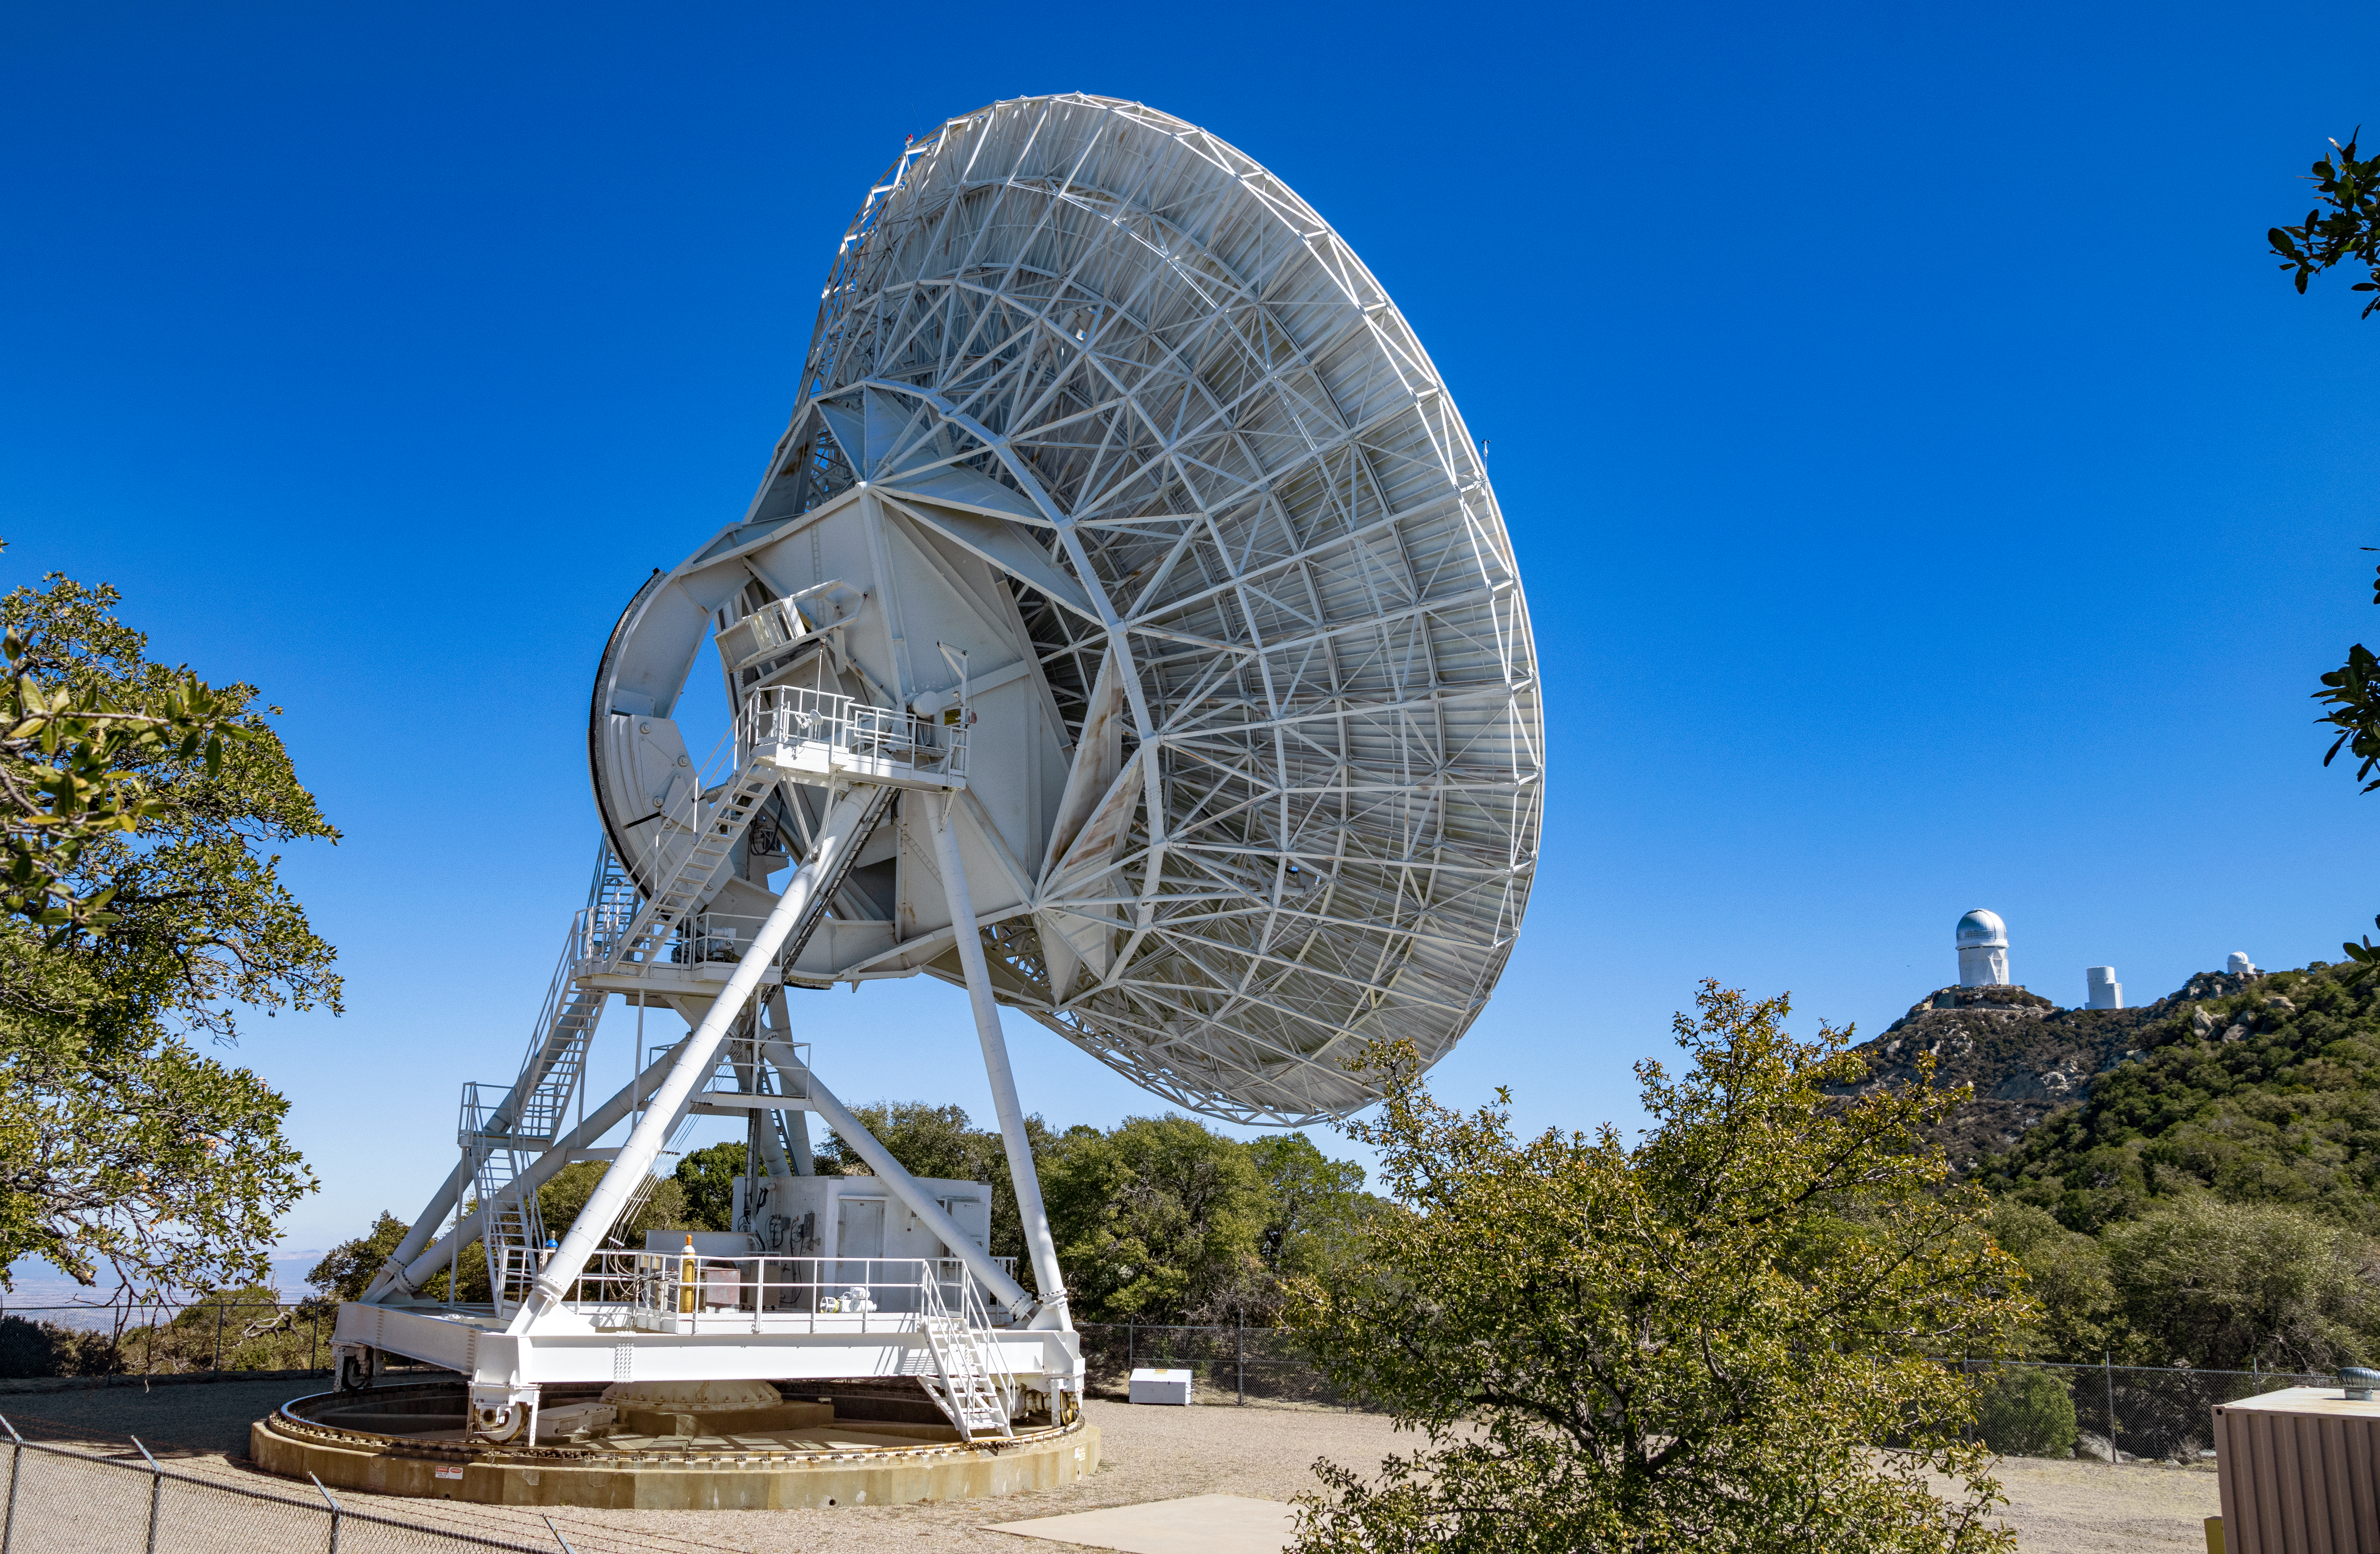

Very Long Baseline Array Dish

The NRAO's Very Long Baseline Array (VLBA) Dish located at Kitt Peak National Observatory (KPNO), a Program of NSF NOIRLab. The array consists of 10 identical antennas, separated by distances from 200 kilometers to transcontinental 8600 kilometers (with the longest baseline between Maunakea, Hawai’i and St. Croix, Virgin Islands). The VLBA Dish is controlled remotely from the Science Operations Center in Socorro, New Mexico.

Credit: KPNO/NOIRLab/NSF/AURA/T. Matsopoulos